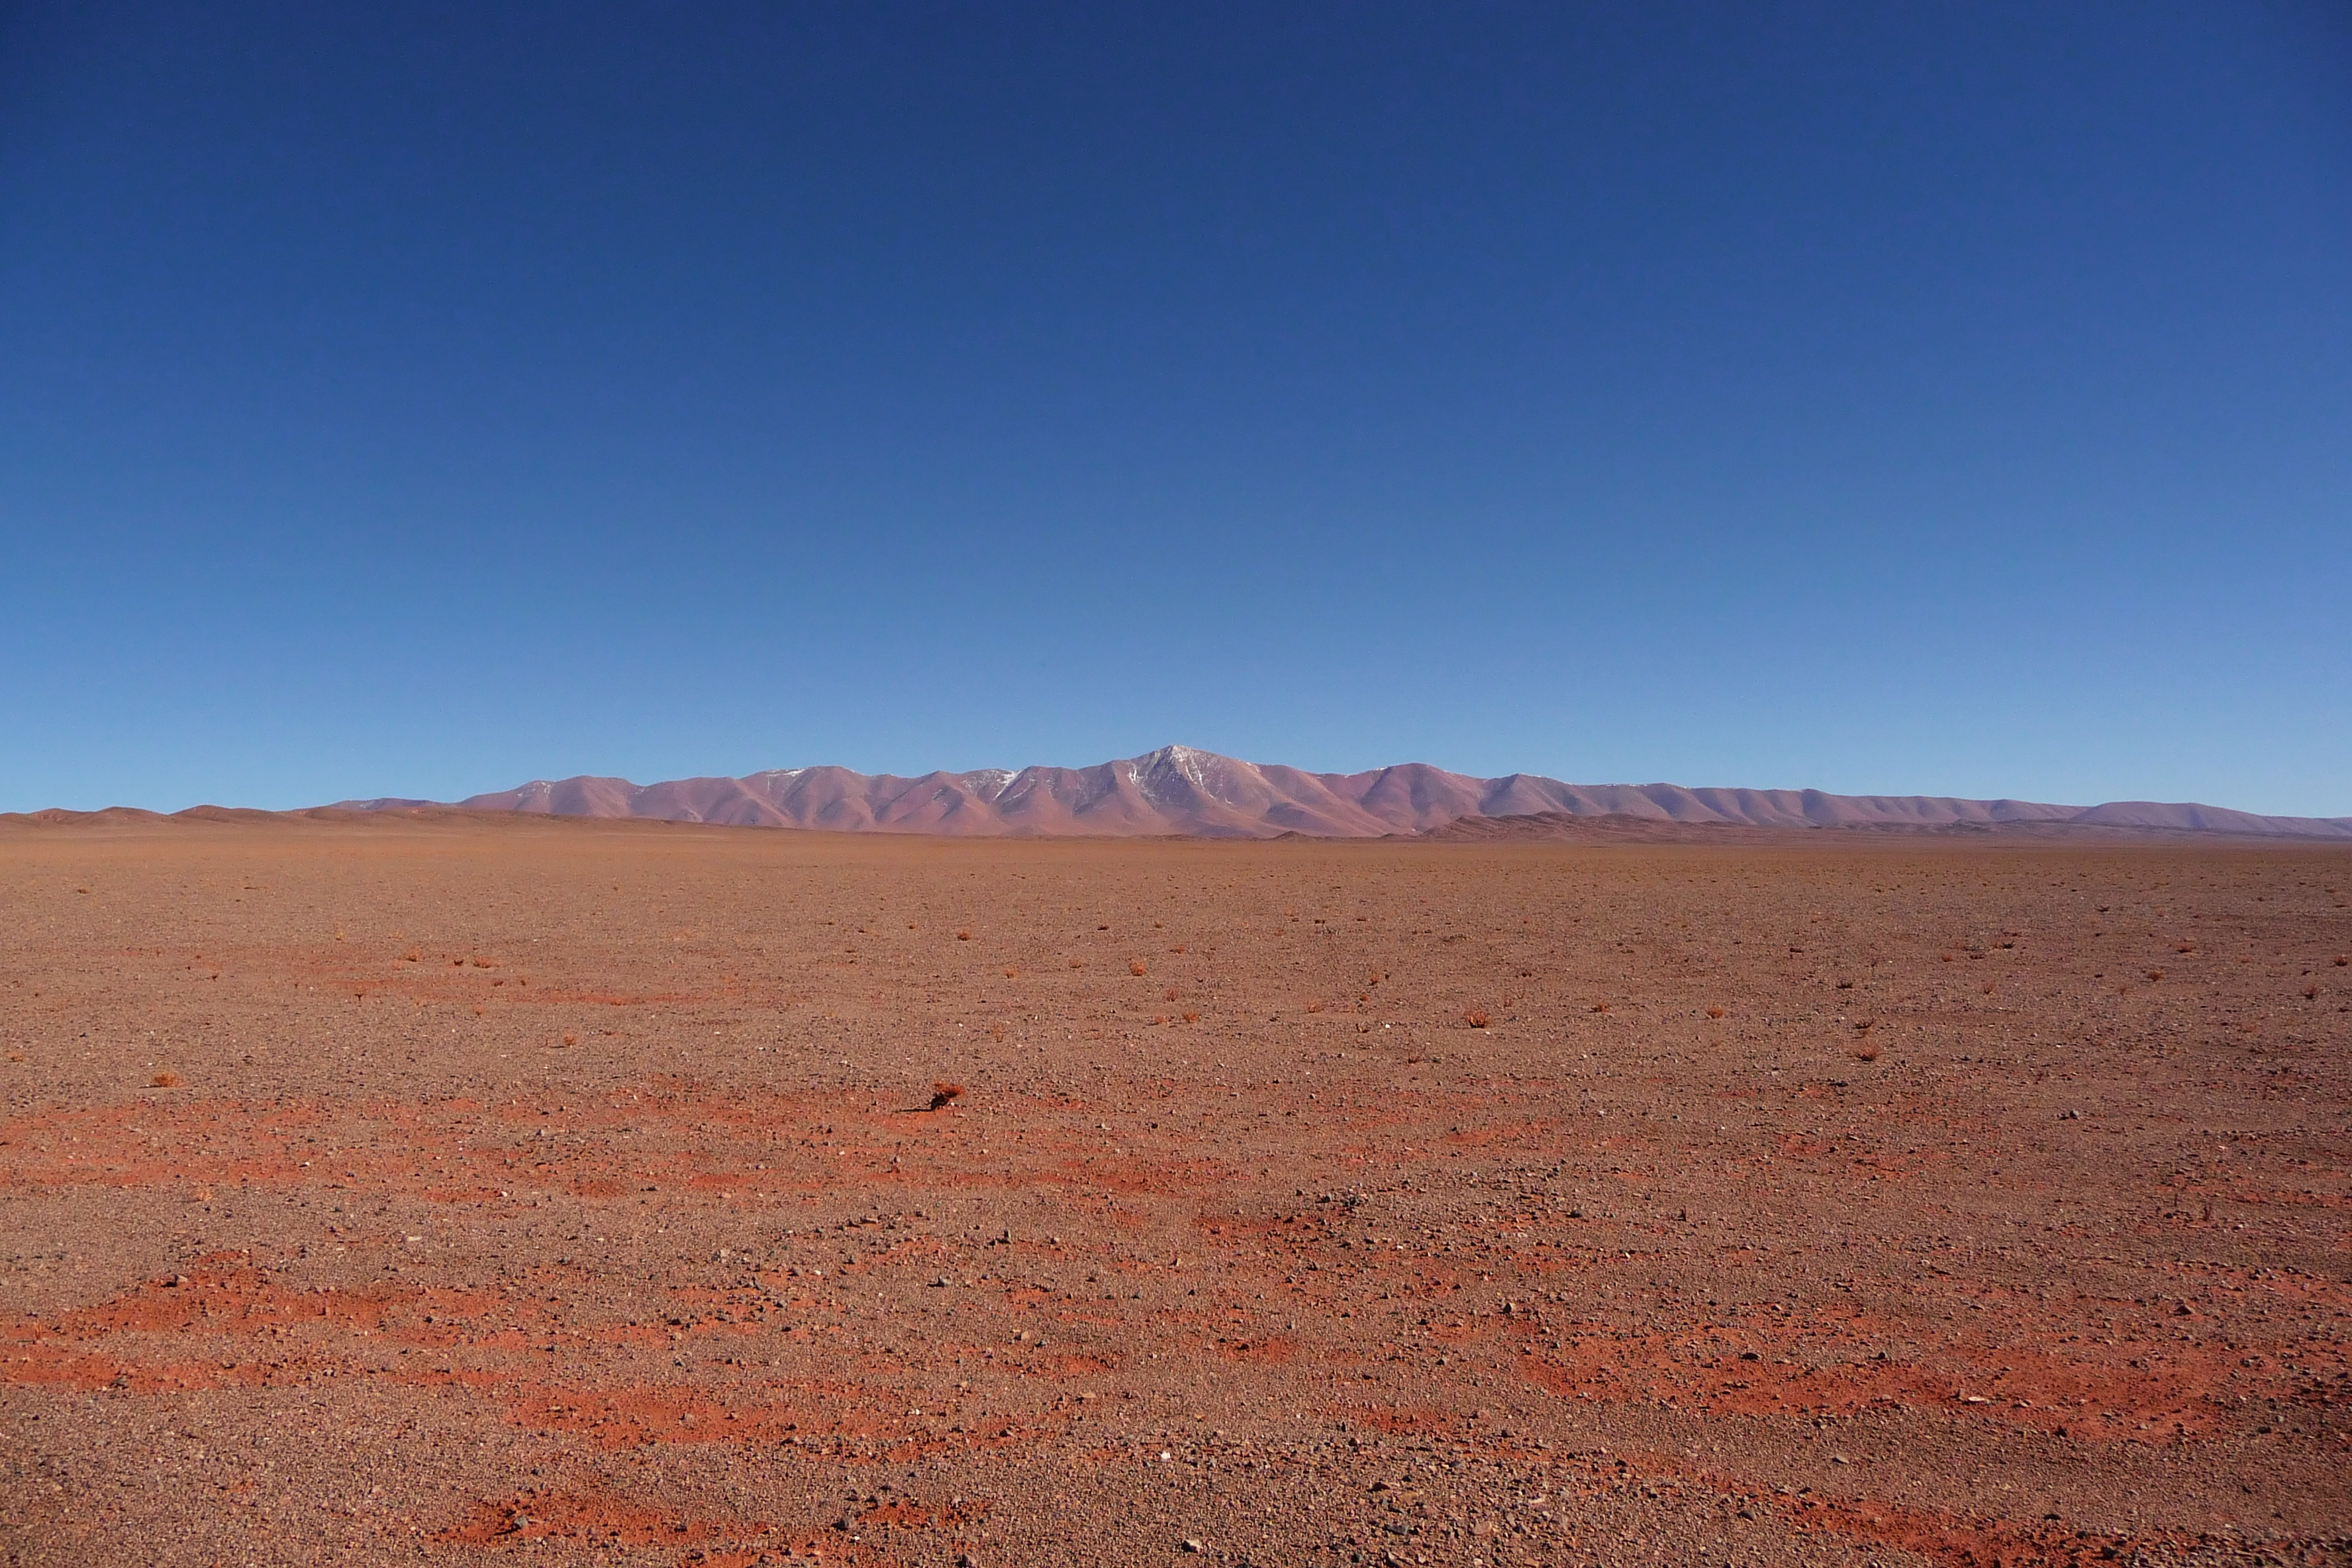

ELT site testing - Cerro Macon / Argentina

The ELT programme office has studied half a dozen potential sites for the future ELT observatory. Various aspects need to be considered in the site selection process. Parameters taken into account are not restricted to 'sky quality', but include more general scientific aspects, as well as parameters essential for construction and operations (e.g. accessibility, water and power supply, political stability etc.). The above picture shows a view of the Macon Ridge — or Cerro Macon, a site located in Argentina, as seen from the east. Cerro Macon was not included in the ELT Site Selection Advisory Committee's final short list for the recommended site.

Credit: ESO/G. Lombardi (glphoto.it)